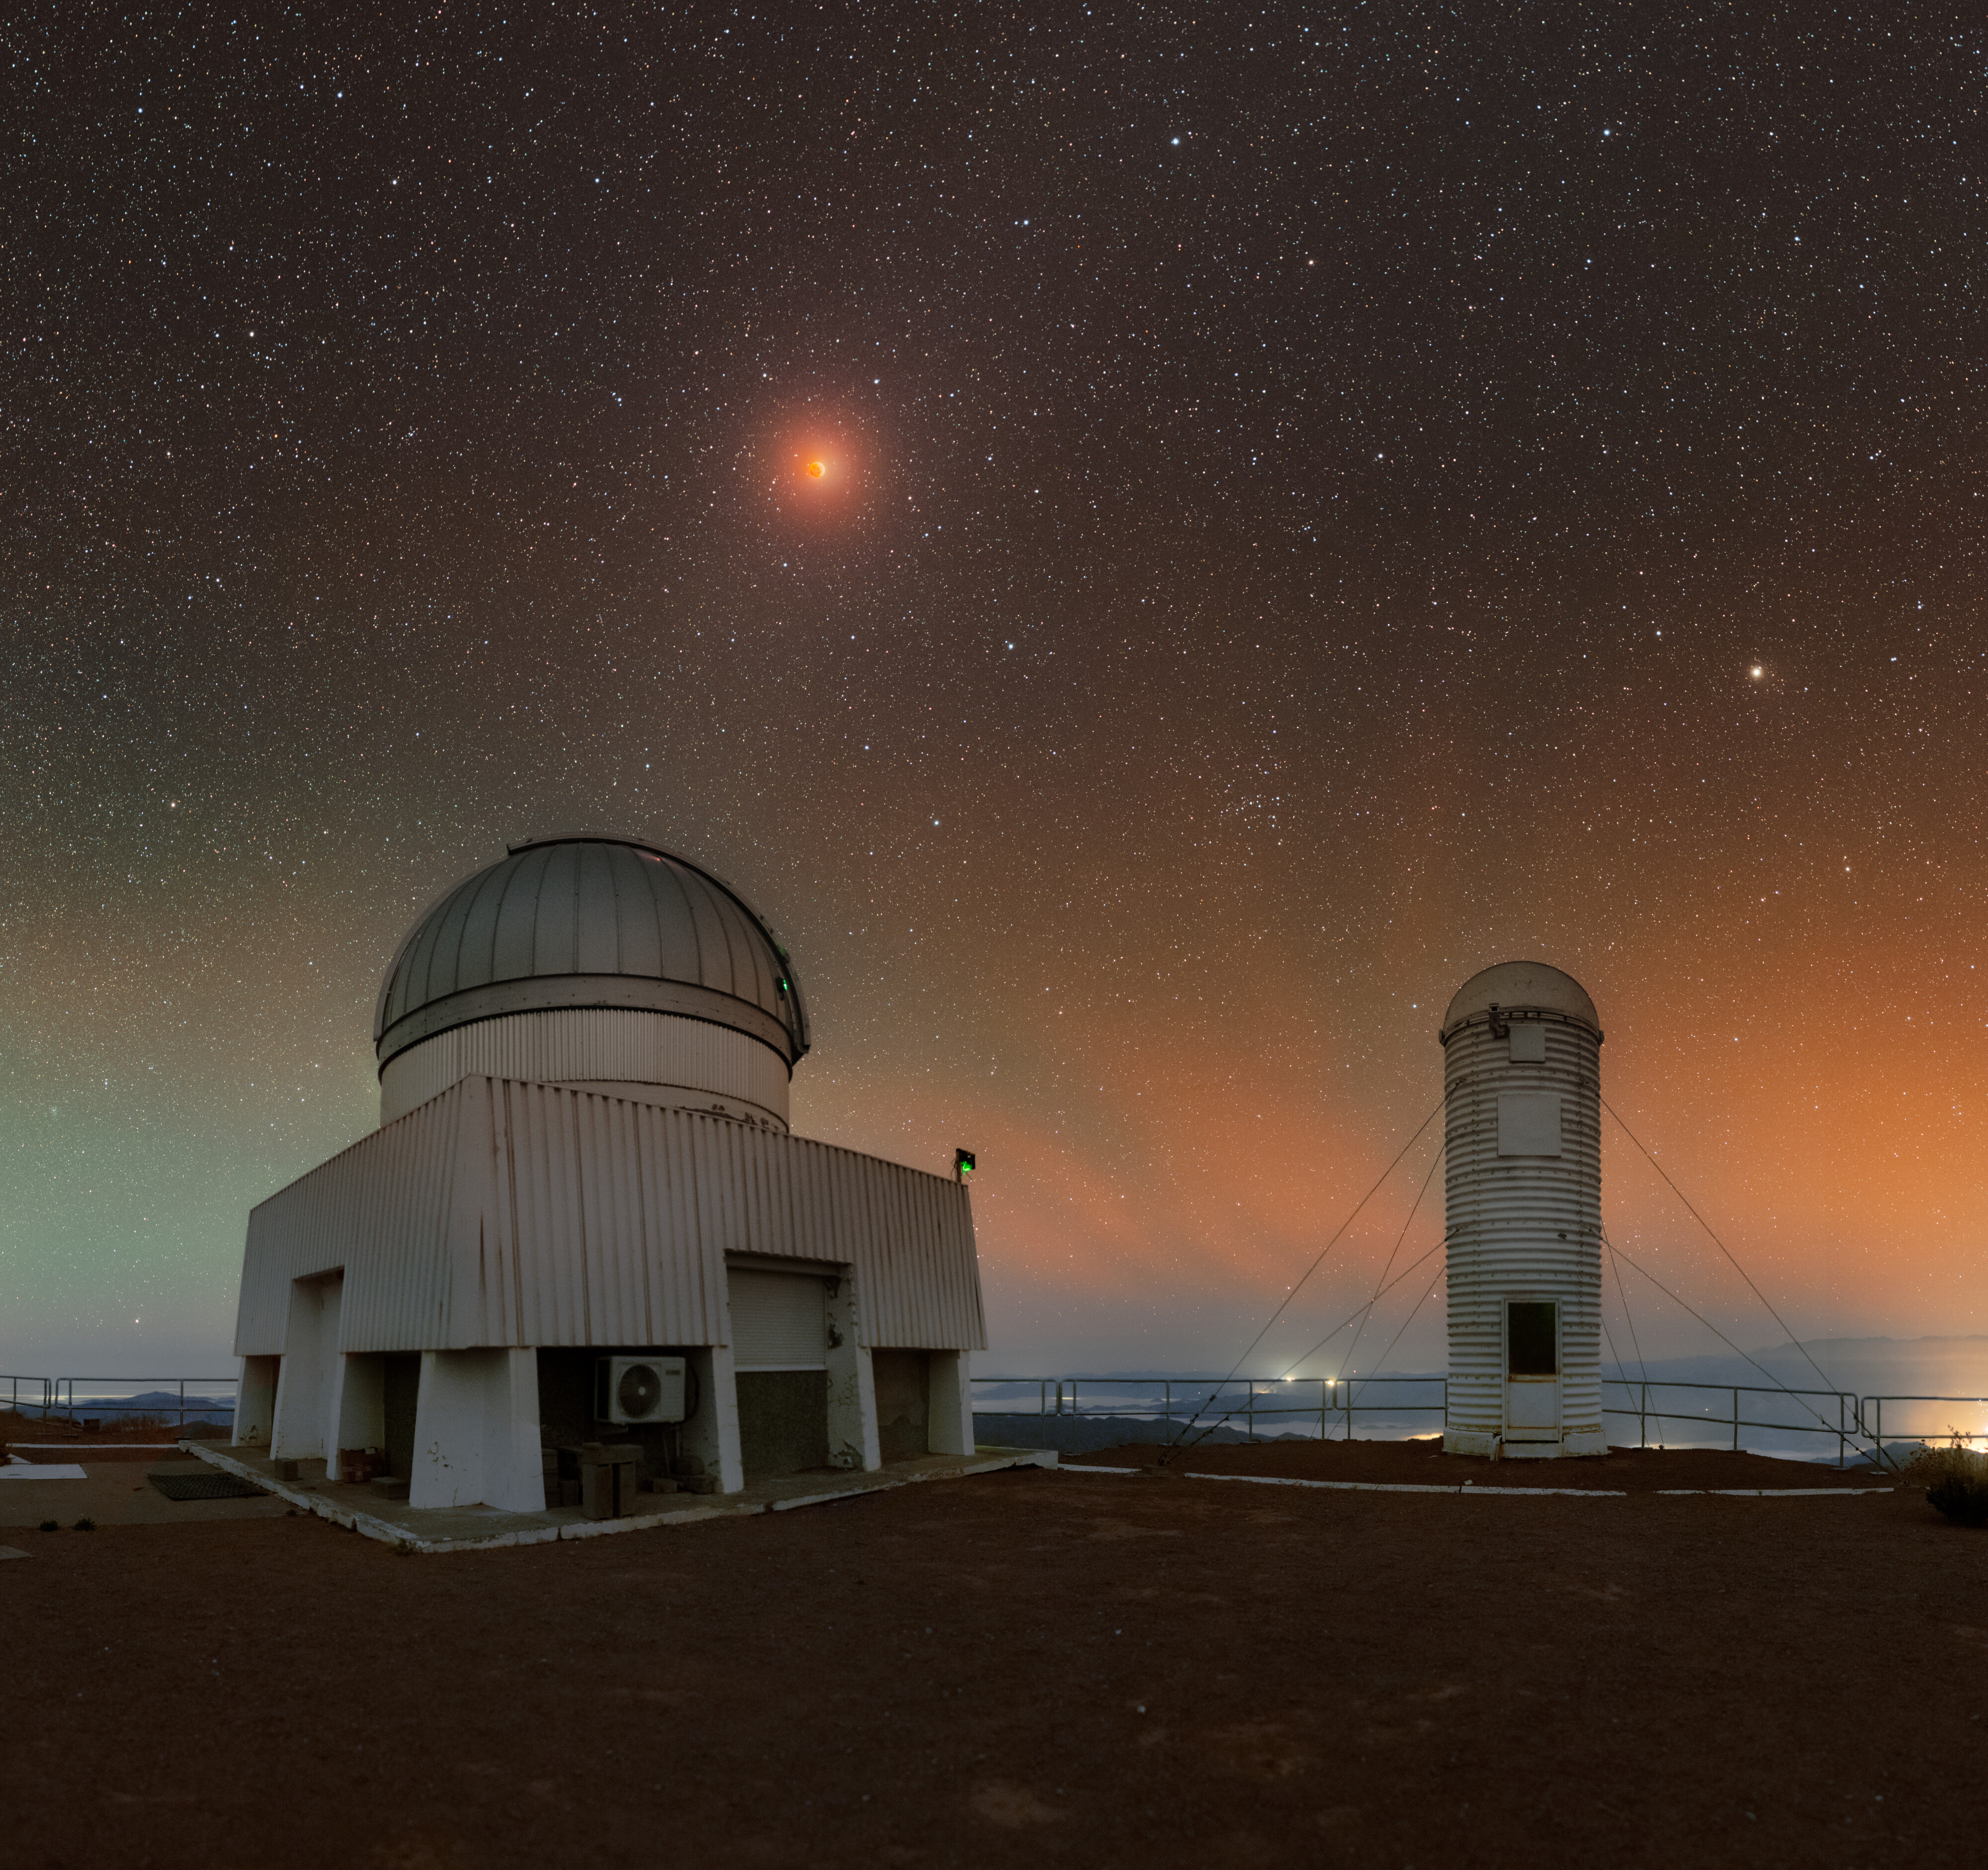

Lunar Eclipse in a Tie-Dye Sky

The US Naval Observatory Deep South Telescope and the DIMM2 Seeing Monitor sit side by side on Cerro Tololo Inter-American Observatory (CTIO), a Program of NSF NOIRLab, under the colorful sky of the lunar eclipse in March 2025. A close-up of this eclipse was featured as an Image of the Week earlier this year.

Eclipses are beautiful sights in the sky that are not to be missed, but how do we know when they will happen? After an eclipse happens, 18 years, 11 days, and 8 hours pass before the Sun, Moon, and Earth return to that exact alignment. This period of time is called a saros and has been recorded and used by ancient astronomers since 600 BCE. For example, the lunar eclipse in March 2025 will repeat the same saros cycle on 25 March 2043. This doesn’t mean you will have to wait a full cycle to watch the next lunar eclipse! A saros applies to both lunar and solar eclipses. On average, there are 42 saros series occurring at any given time, which results in a handful of lunar and solar eclipses to witness each year.

The next total lunar eclipse will occur in September 2025 and be visible from Africa, Asia, Australia, and Europe. The next lunar eclipse visible from NSF NOIRLab’s observing sites will be in March 2026.

Petr Horálek, the photographer, is a NOIRLab Audiovisual Ambassador.

Credit: CTIO/NOIRLab/NSF/AURA/P. Horálek (Institute of Physics in Opava)